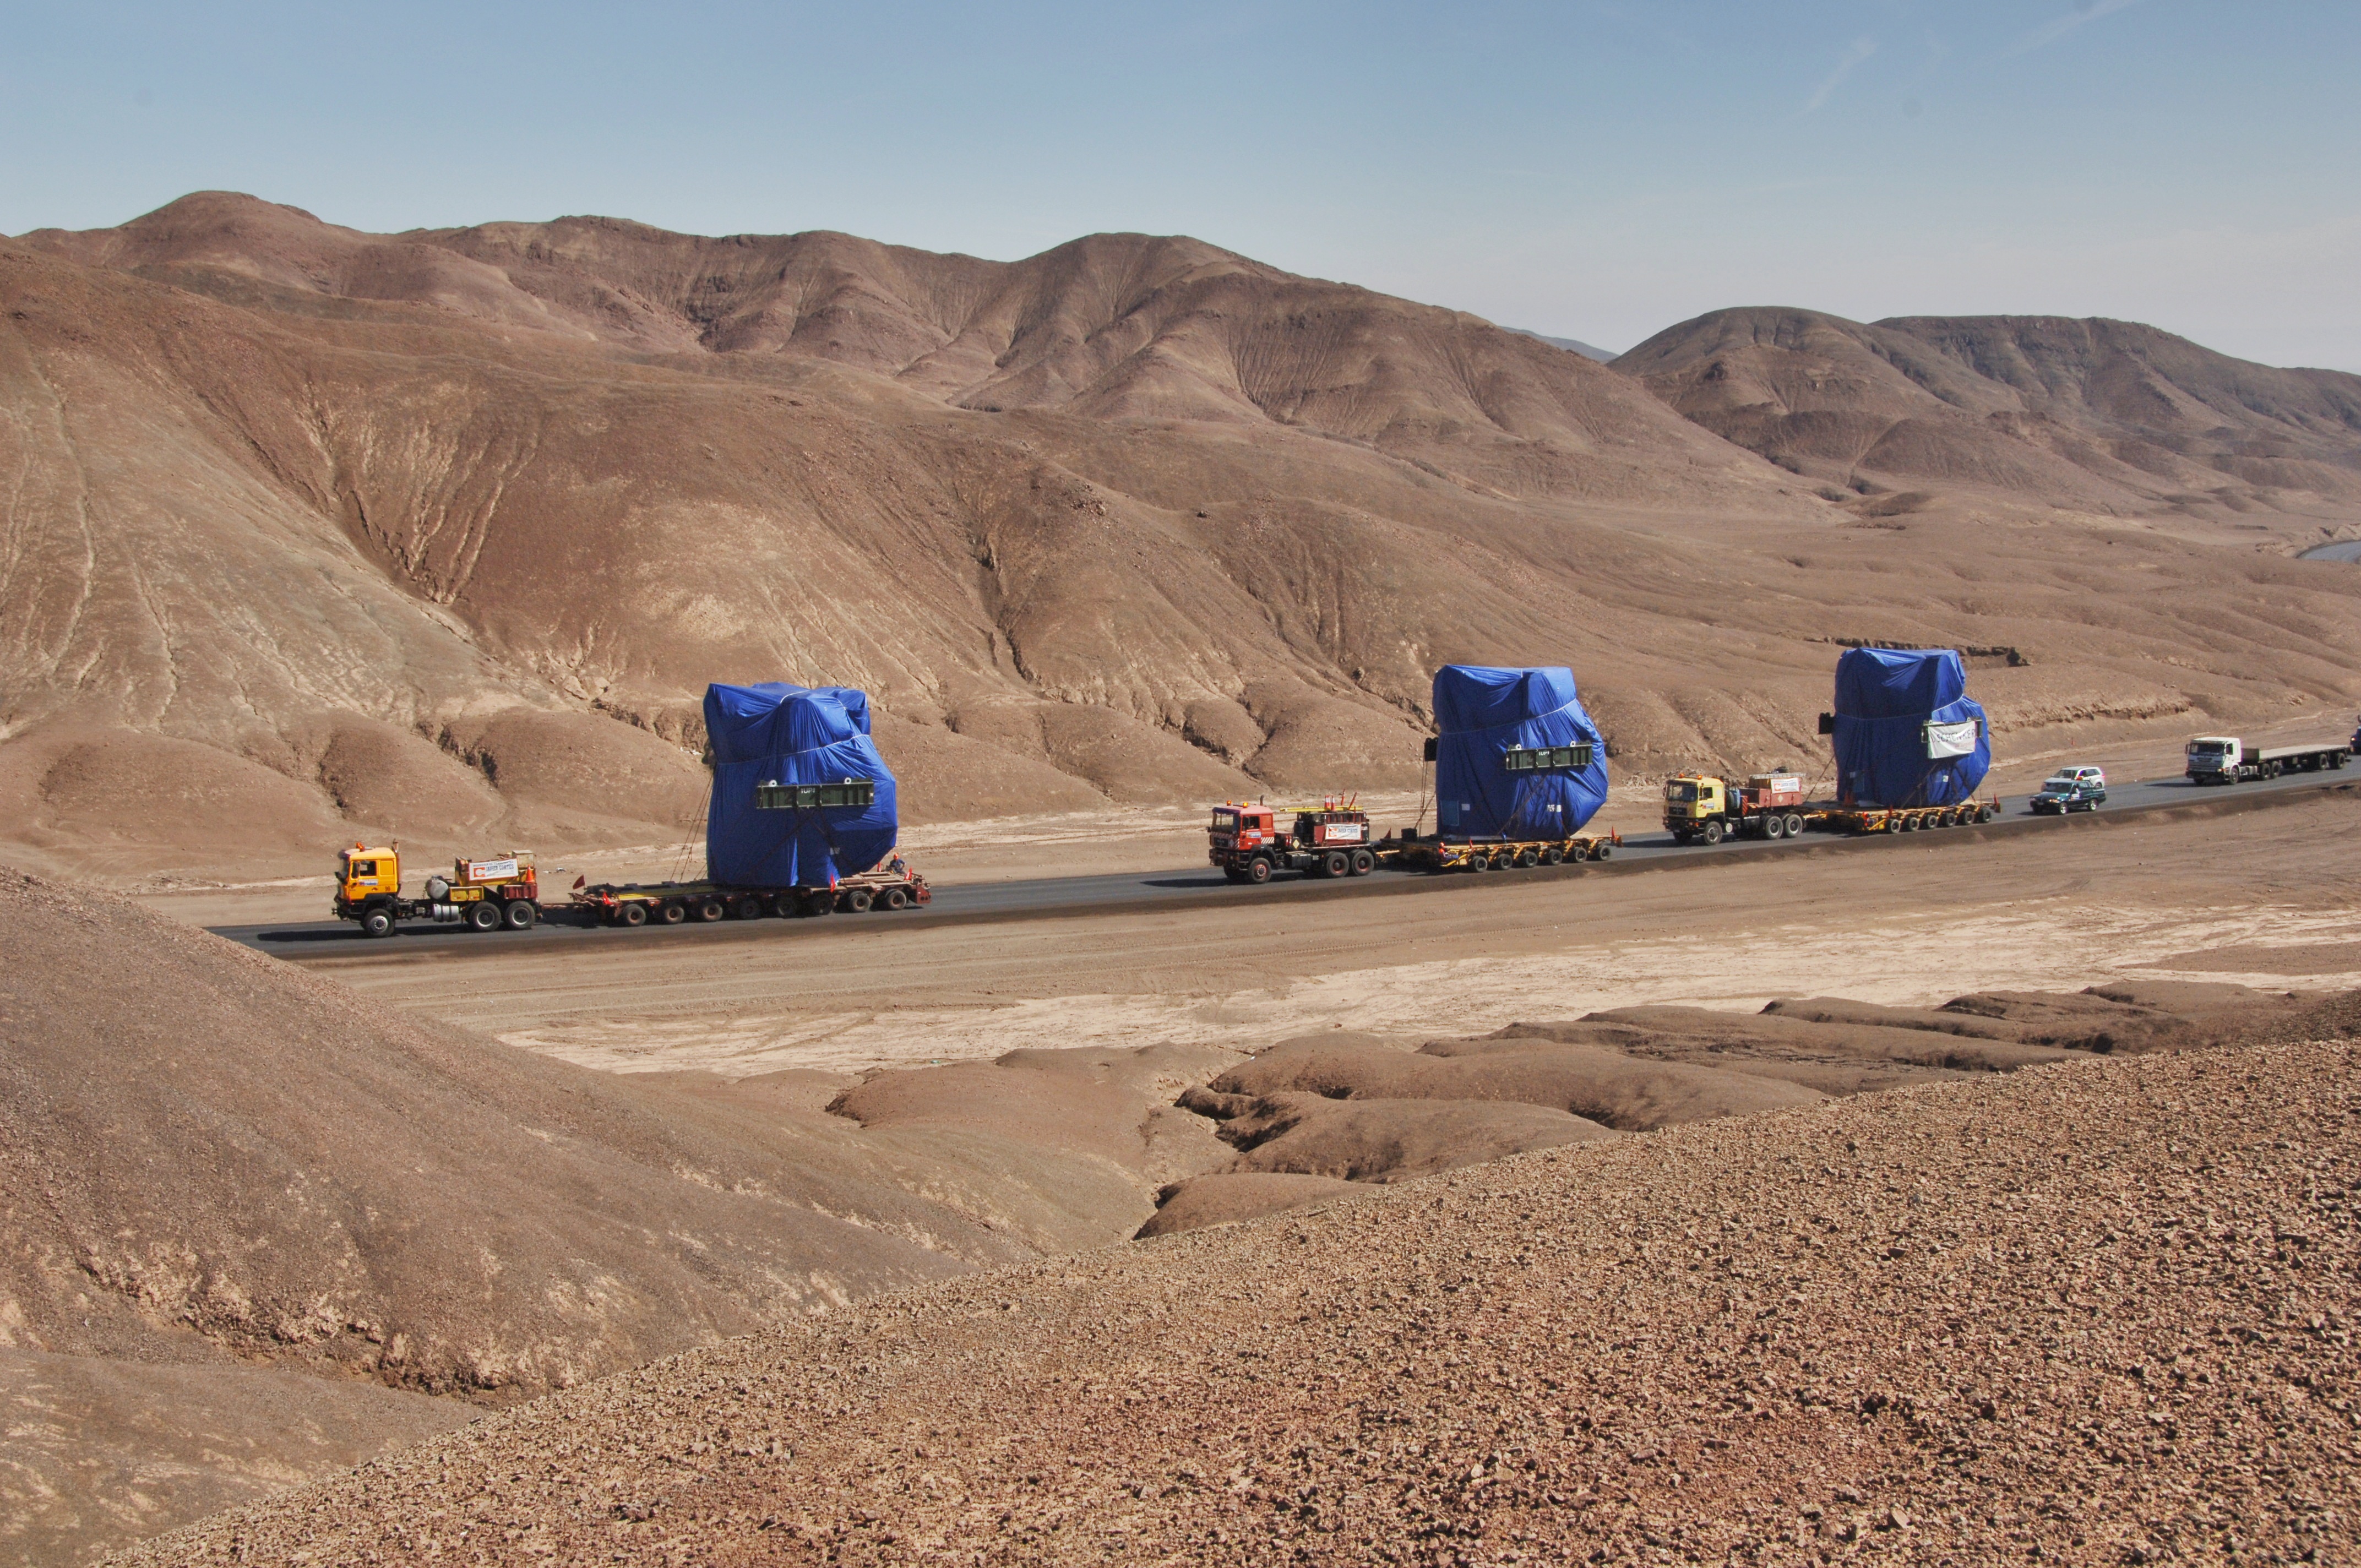

The arrival of the first three Japanese antennas

The arrival of the first three Japanese antennas for ALMA at the Operations Support Facility in July 2007.

Credit: ALMA (ESO/NAOJ/NRAO)